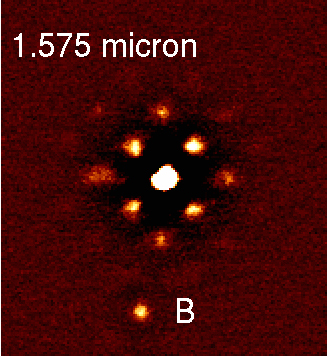

Images of SCR 1845-6357 A and B in different filters (NACO-SDI/VLT)

A movie of the SDI camera's images of the low mass star SCR 1845A and its companion, SCR 1845B. Note how the brown dwarf companion (B) is clearly changing in brightness in and out of the SDI methane filters. This proves that B is methane-rich and is thus a rare cool low-mass brown dwarf companion. Moreover, it is also clear that the "halo of speckles" around the much hotter primary star do not change significantly in the three SDI filters. Hence the star's halo can be removed by subtracting the different images, showing that the detection of a faint methane-rich companion (even 10 times closer than B) is made possible with the SDI camera.

Credit: ESO